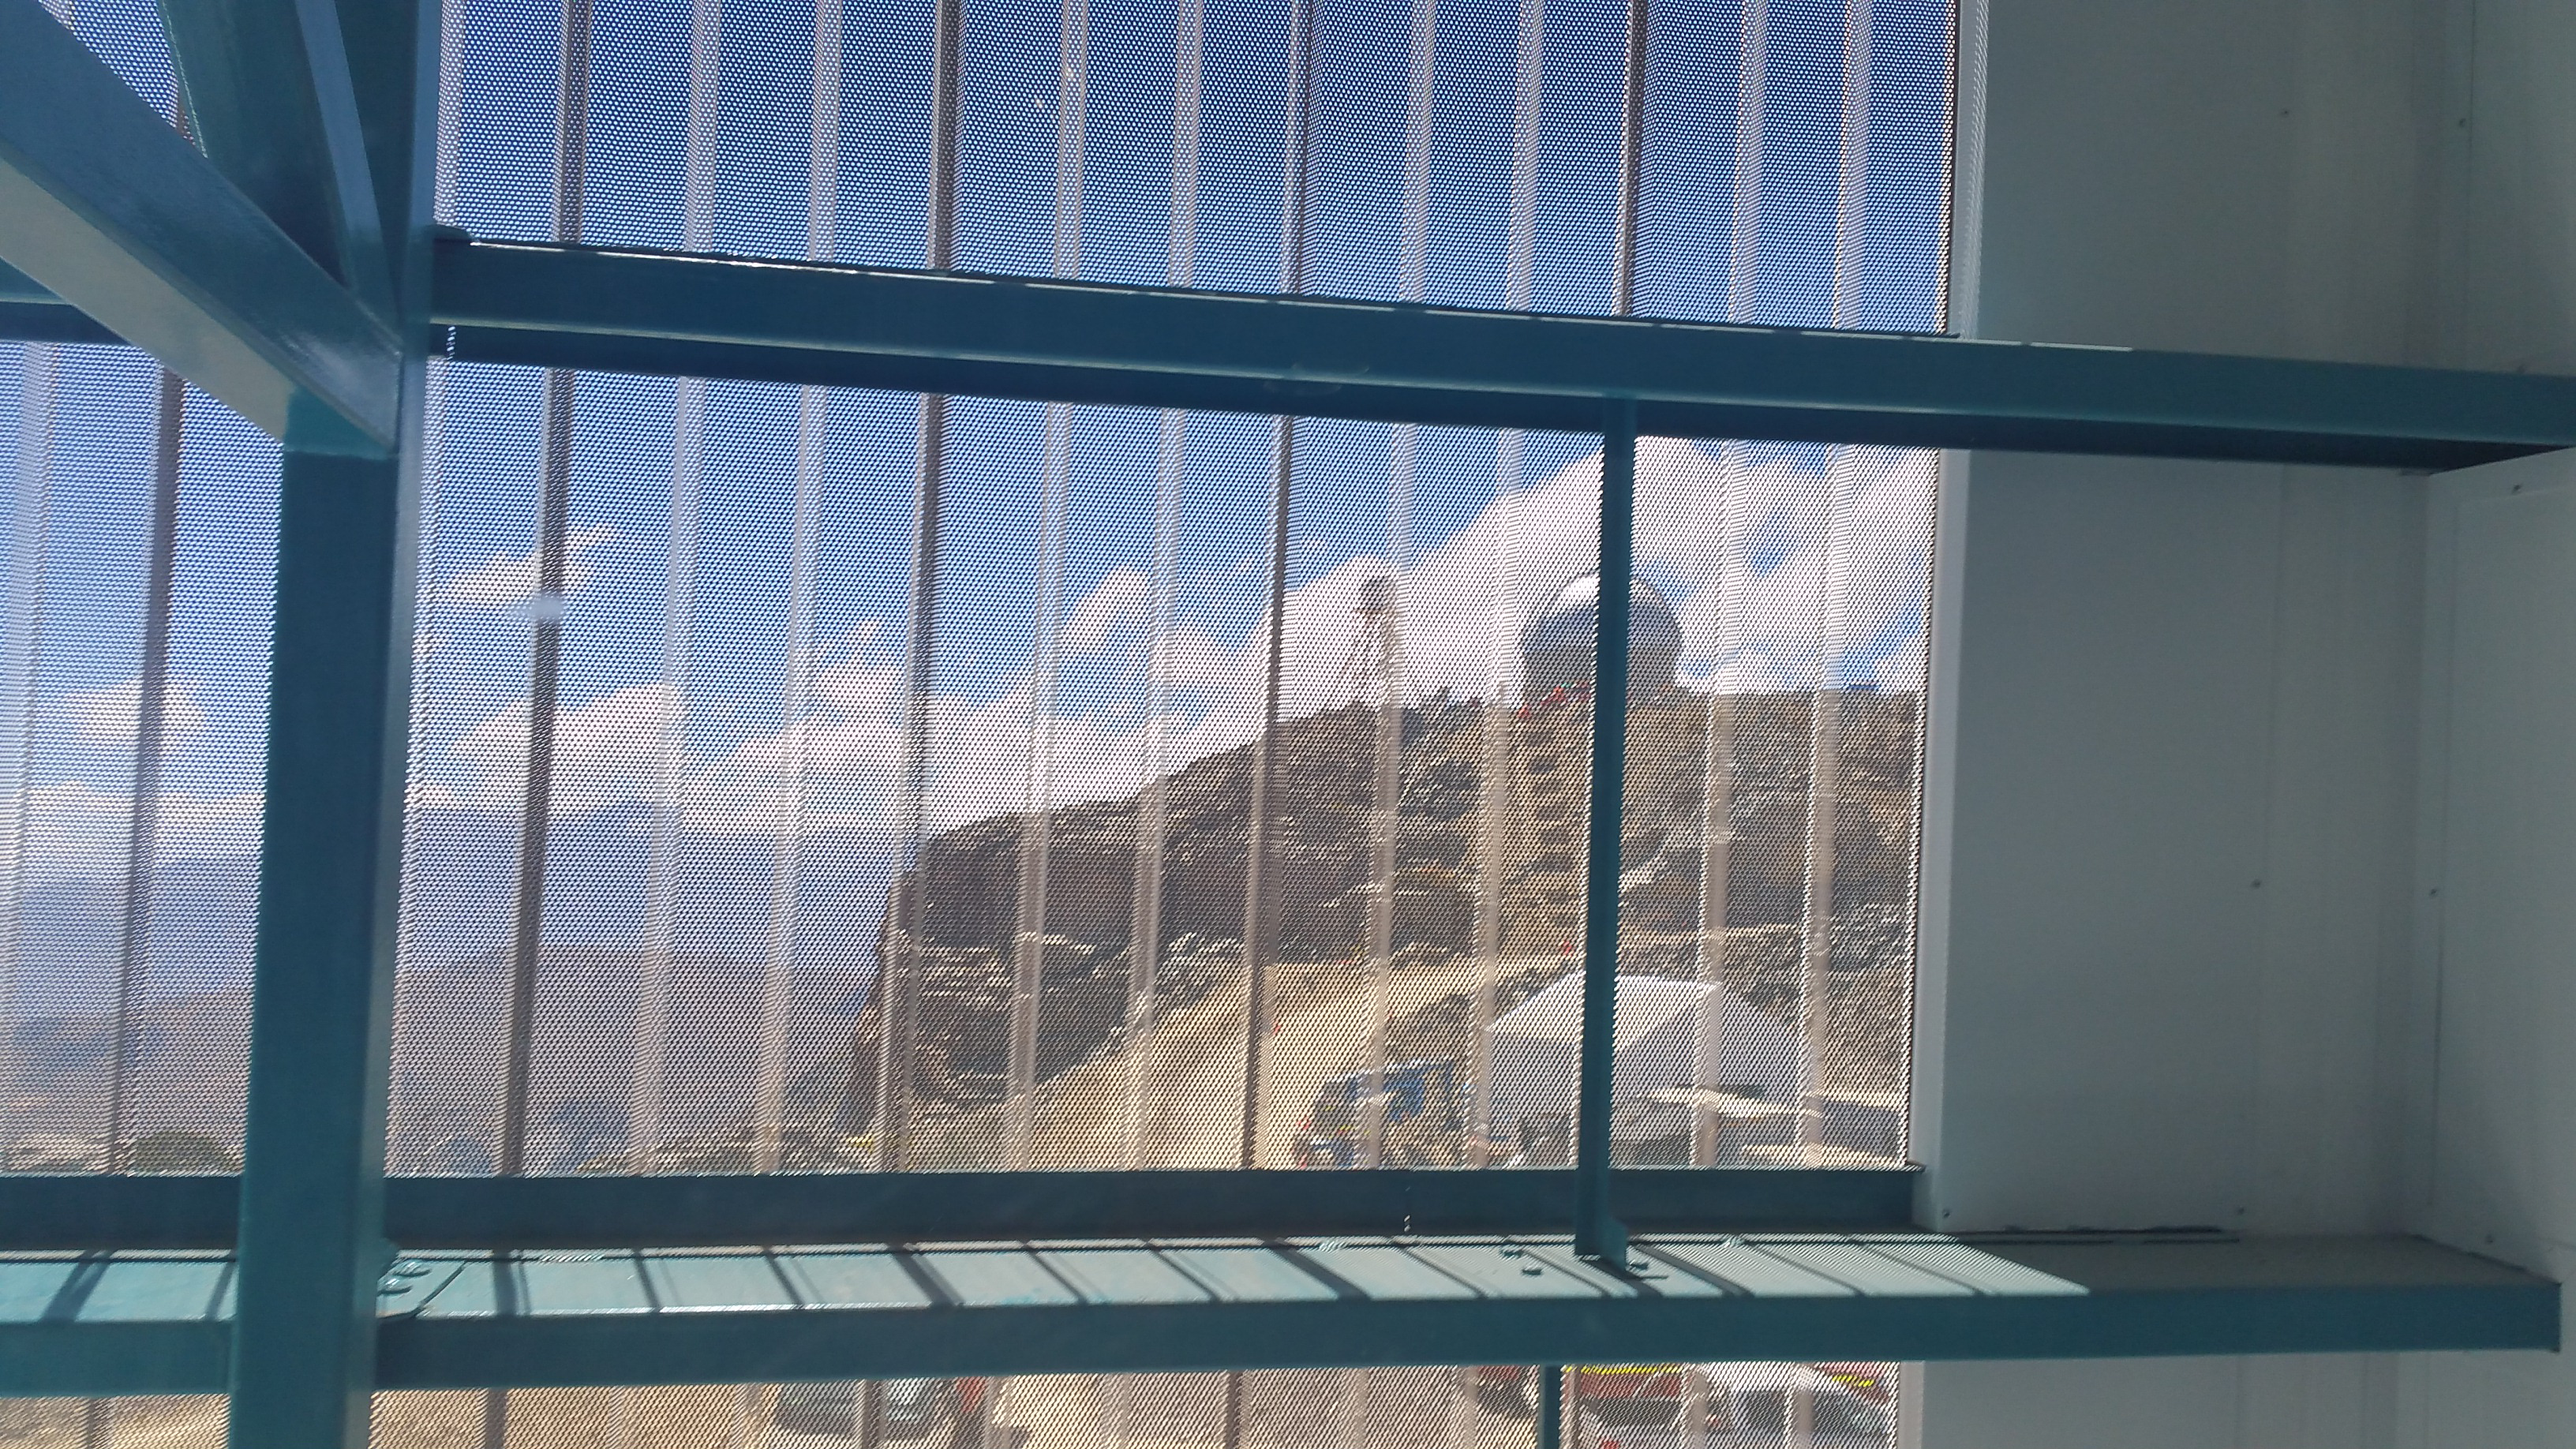

Summit Facility Second floor landing

Arrive at the second floor by stairs or elevator and look right and you can see the Auxiliary Telescope dome and DIMM tower. The outside cladding has been fit with this special screen to allow air flow and visibility to the outside views to the east.

Credit: Rubin Observatory/NSF/AURA